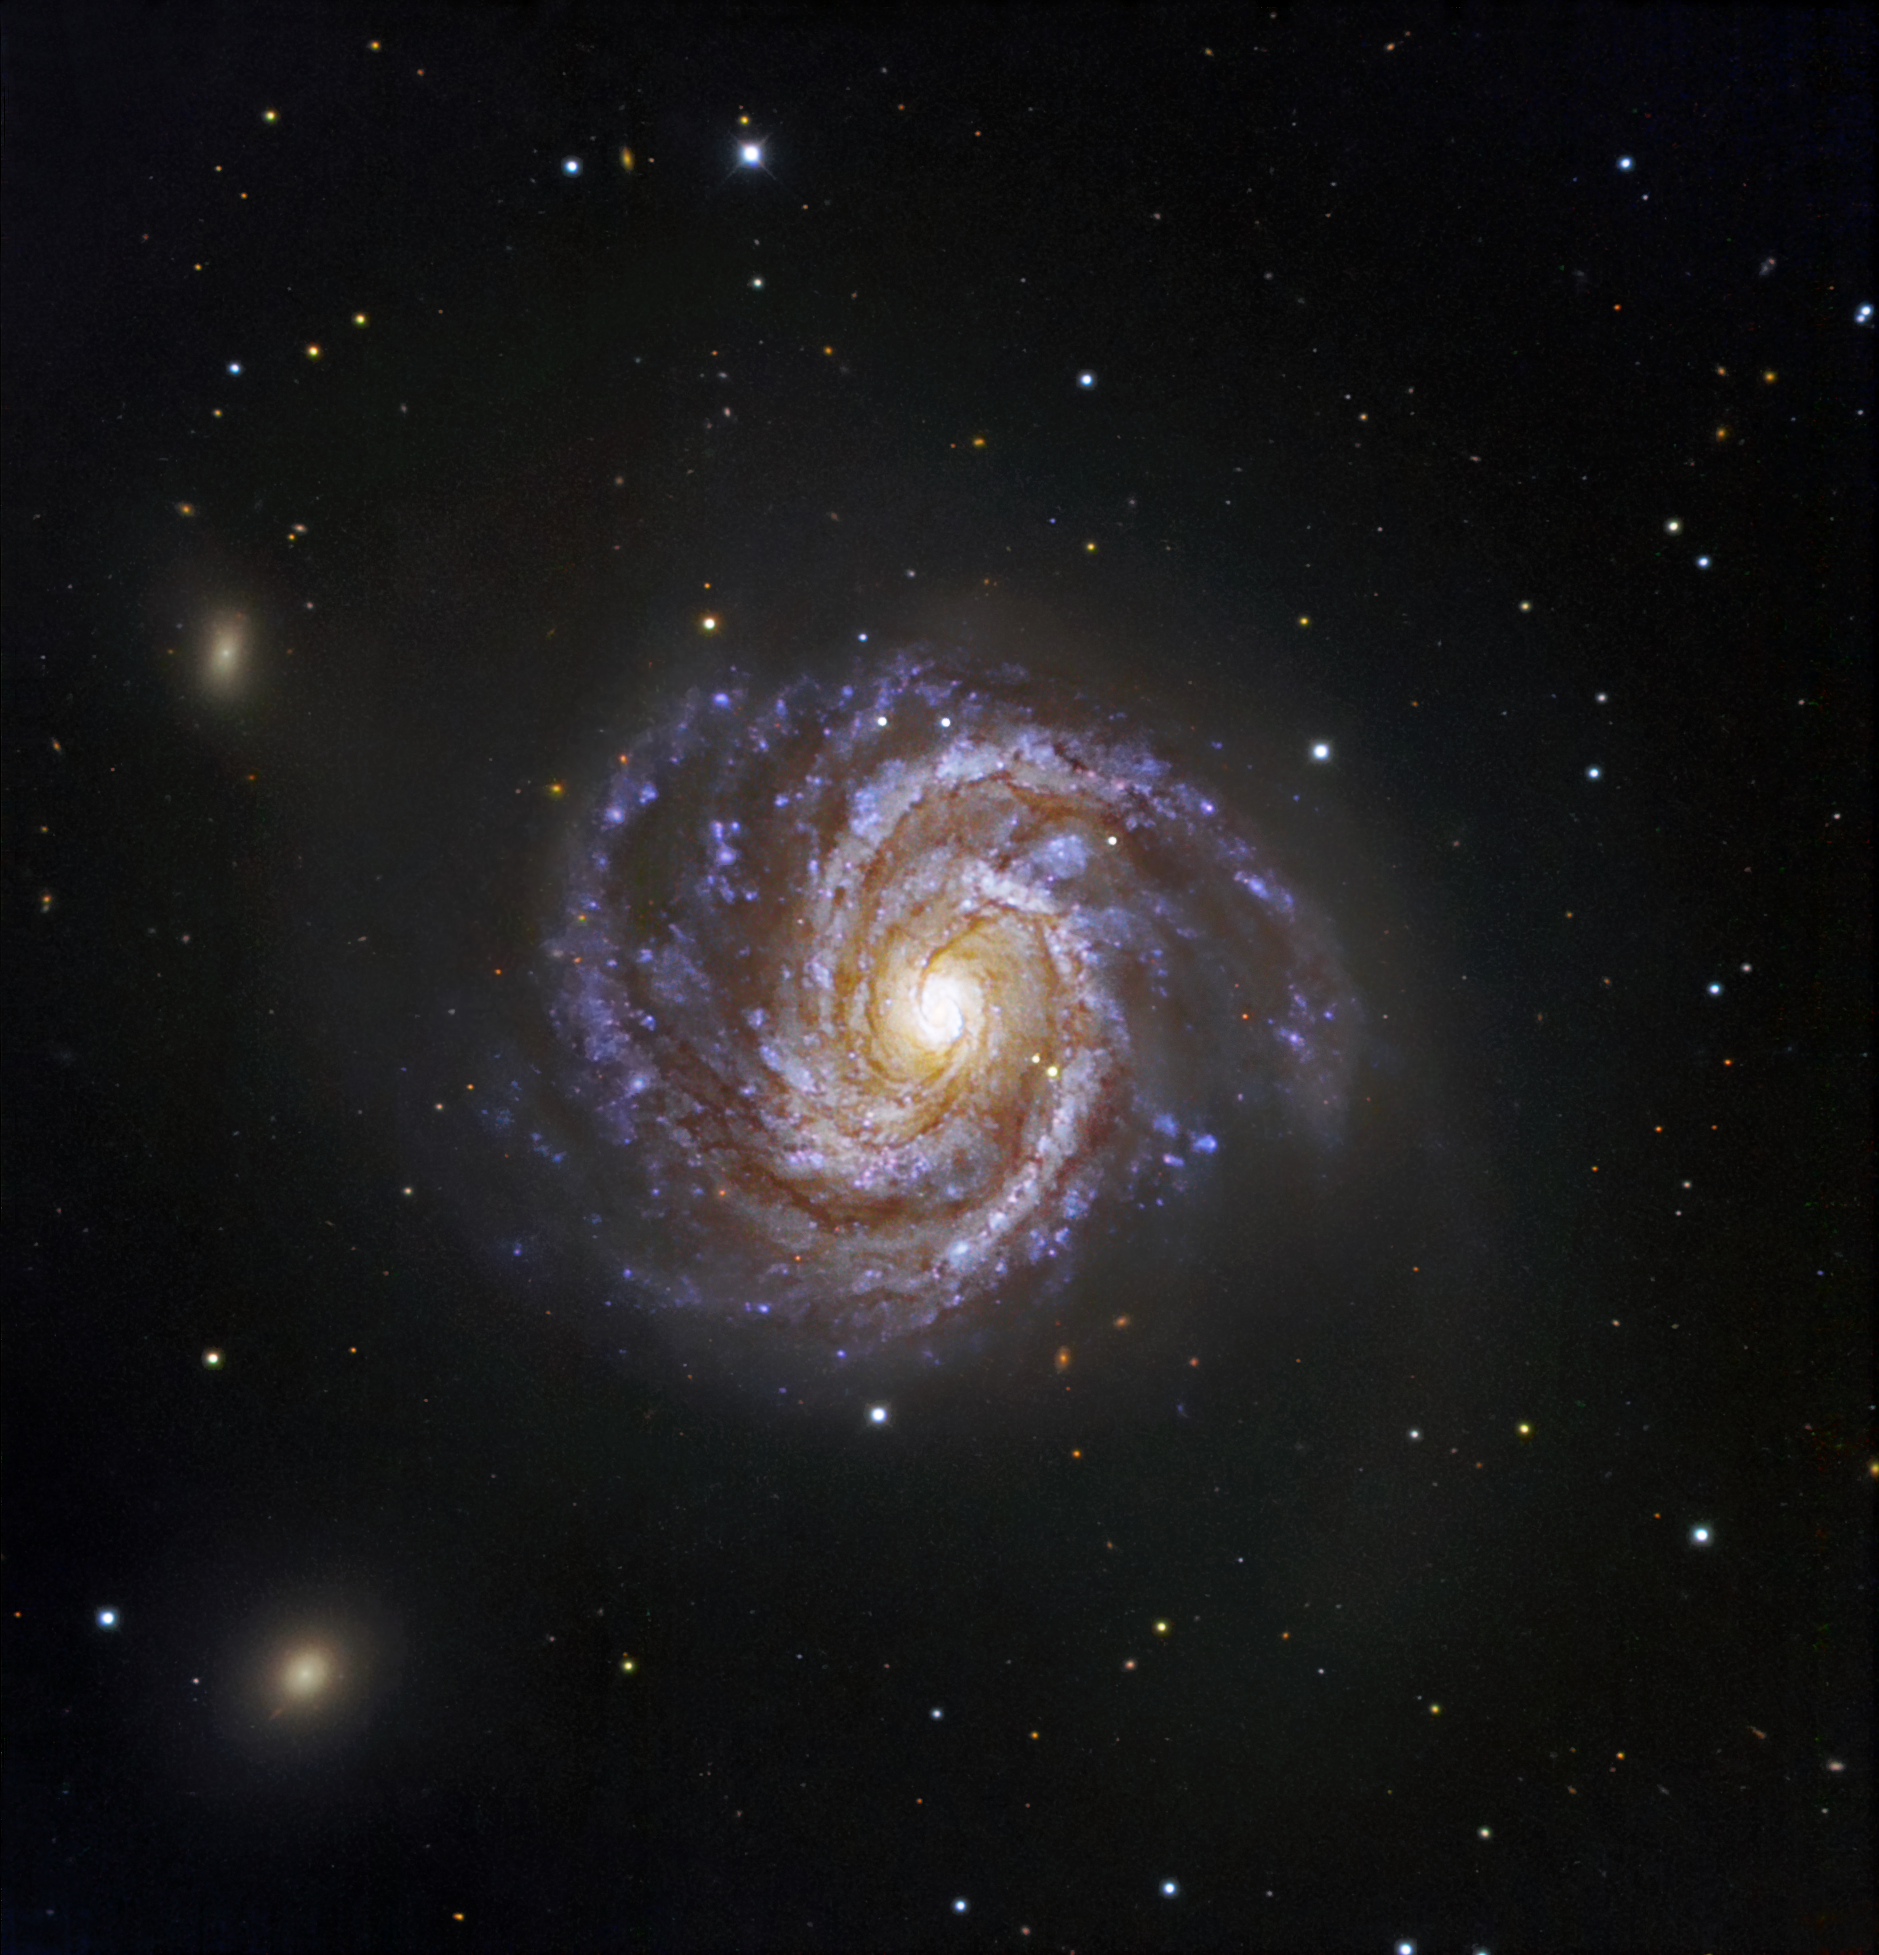

Messier 100 and supernova SN 2006X

Similar in appearance to our own Milky Way, Messier 100 is a grand spiral galaxy that presents an intricate structure, with a bright core and two prominent arms. The galaxy harbours numerous young and hot massive stars as well as extremely hot regions of ionised hydrogen. Two smaller arms are seen emerging from the centre and reaching towards the larger spiral arms. The galaxy, located 60 million light-years away, is slightly larger than the Milky Way, with a diameter of about 120,000 light-years. A supernova was discovered in M100 on 4 February 2006. Named SN 2006X, it is the 5th supernova to have been found in M100 since 1900. This image is based on data acquired with the 1.5 m Danish telescope at the ESO La Silla Observatory in Chile, through three filters (B: 1390 s, V: 480 s, R: 245 s). The supernova is the brighter of the two stars seen just to the lower right of the galaxy centre.

Credit: ESO/IDA/Danish 1.5 m/R. Gendler, J.-E. Ovaldsen, C. C. Thöne and C. Féron